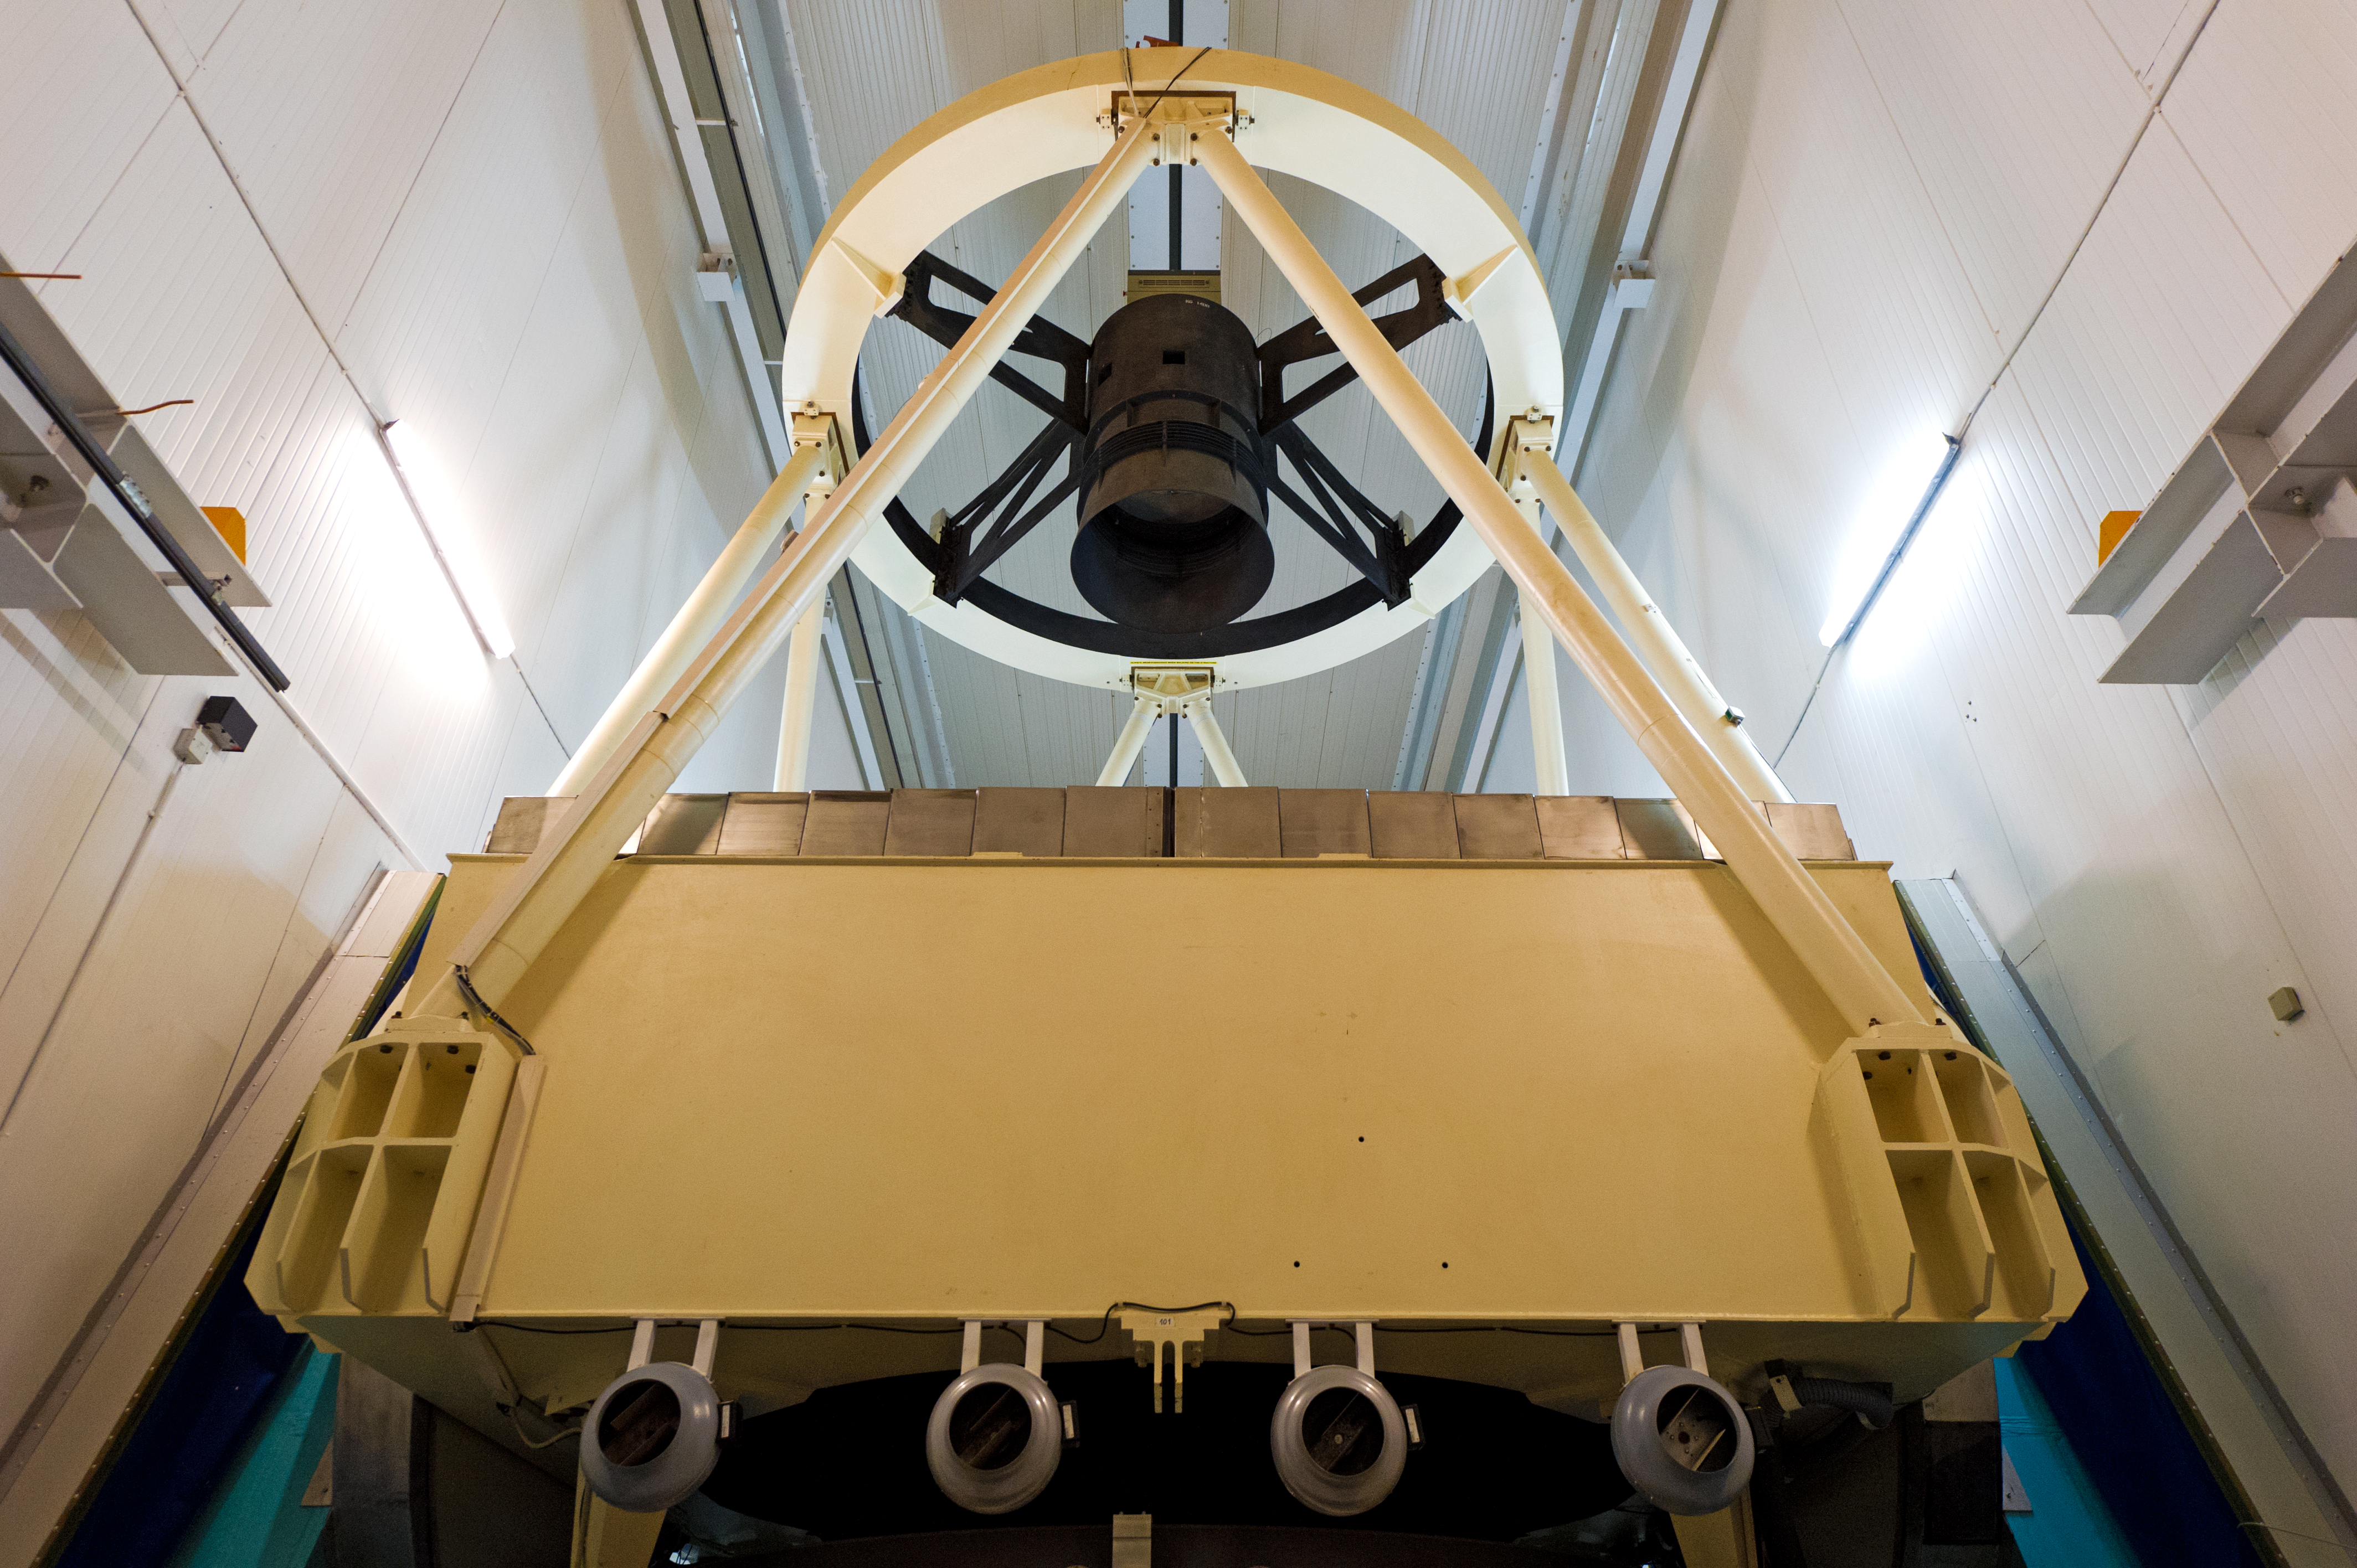

New Technology Telescope

The ESO New Technology Telescope (NTT) is an Alt-Az, 3.58m Richey-Chretien telescope which pioneered the use of active optics.

Credit: ESO/José Francisco Salgado (josefrancisco.org)